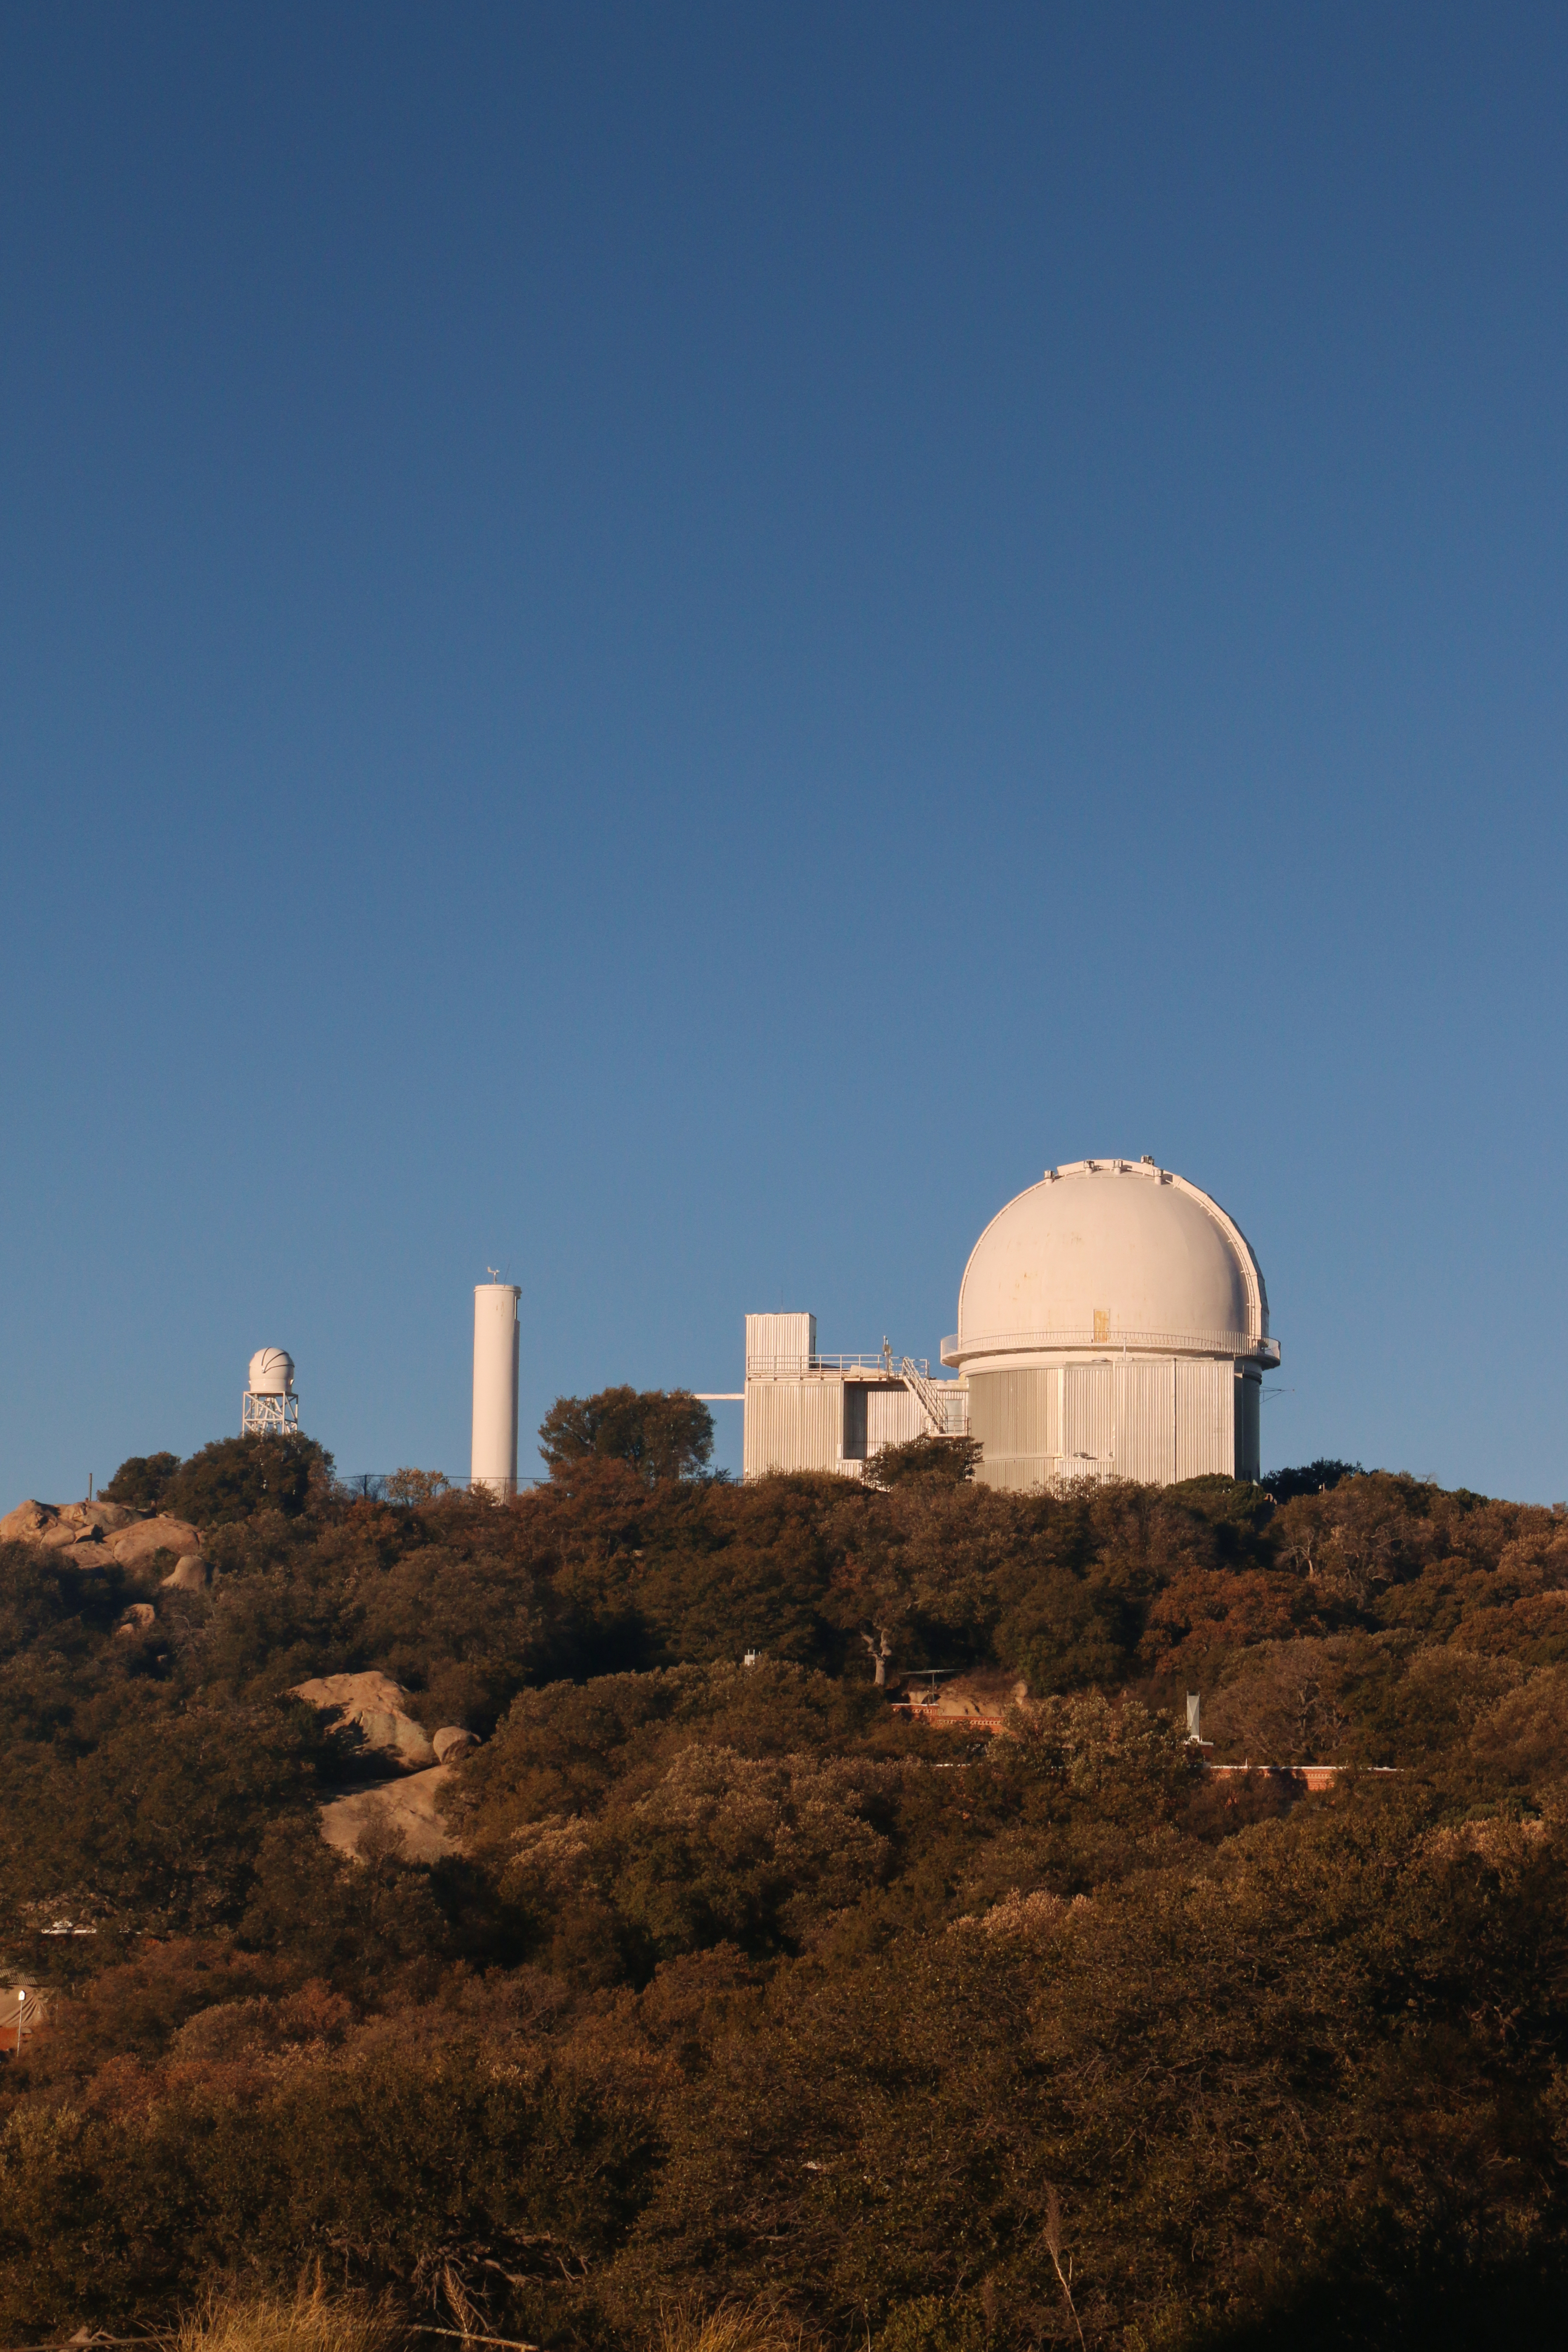

KPNO 2.1-meter Telescope

KPNO 2.1-meter Telescope at Kitt Peak National Observatory, AZ.

Credit: KPNO/NOIRLab/NSF/AURA/P. Marenfeld